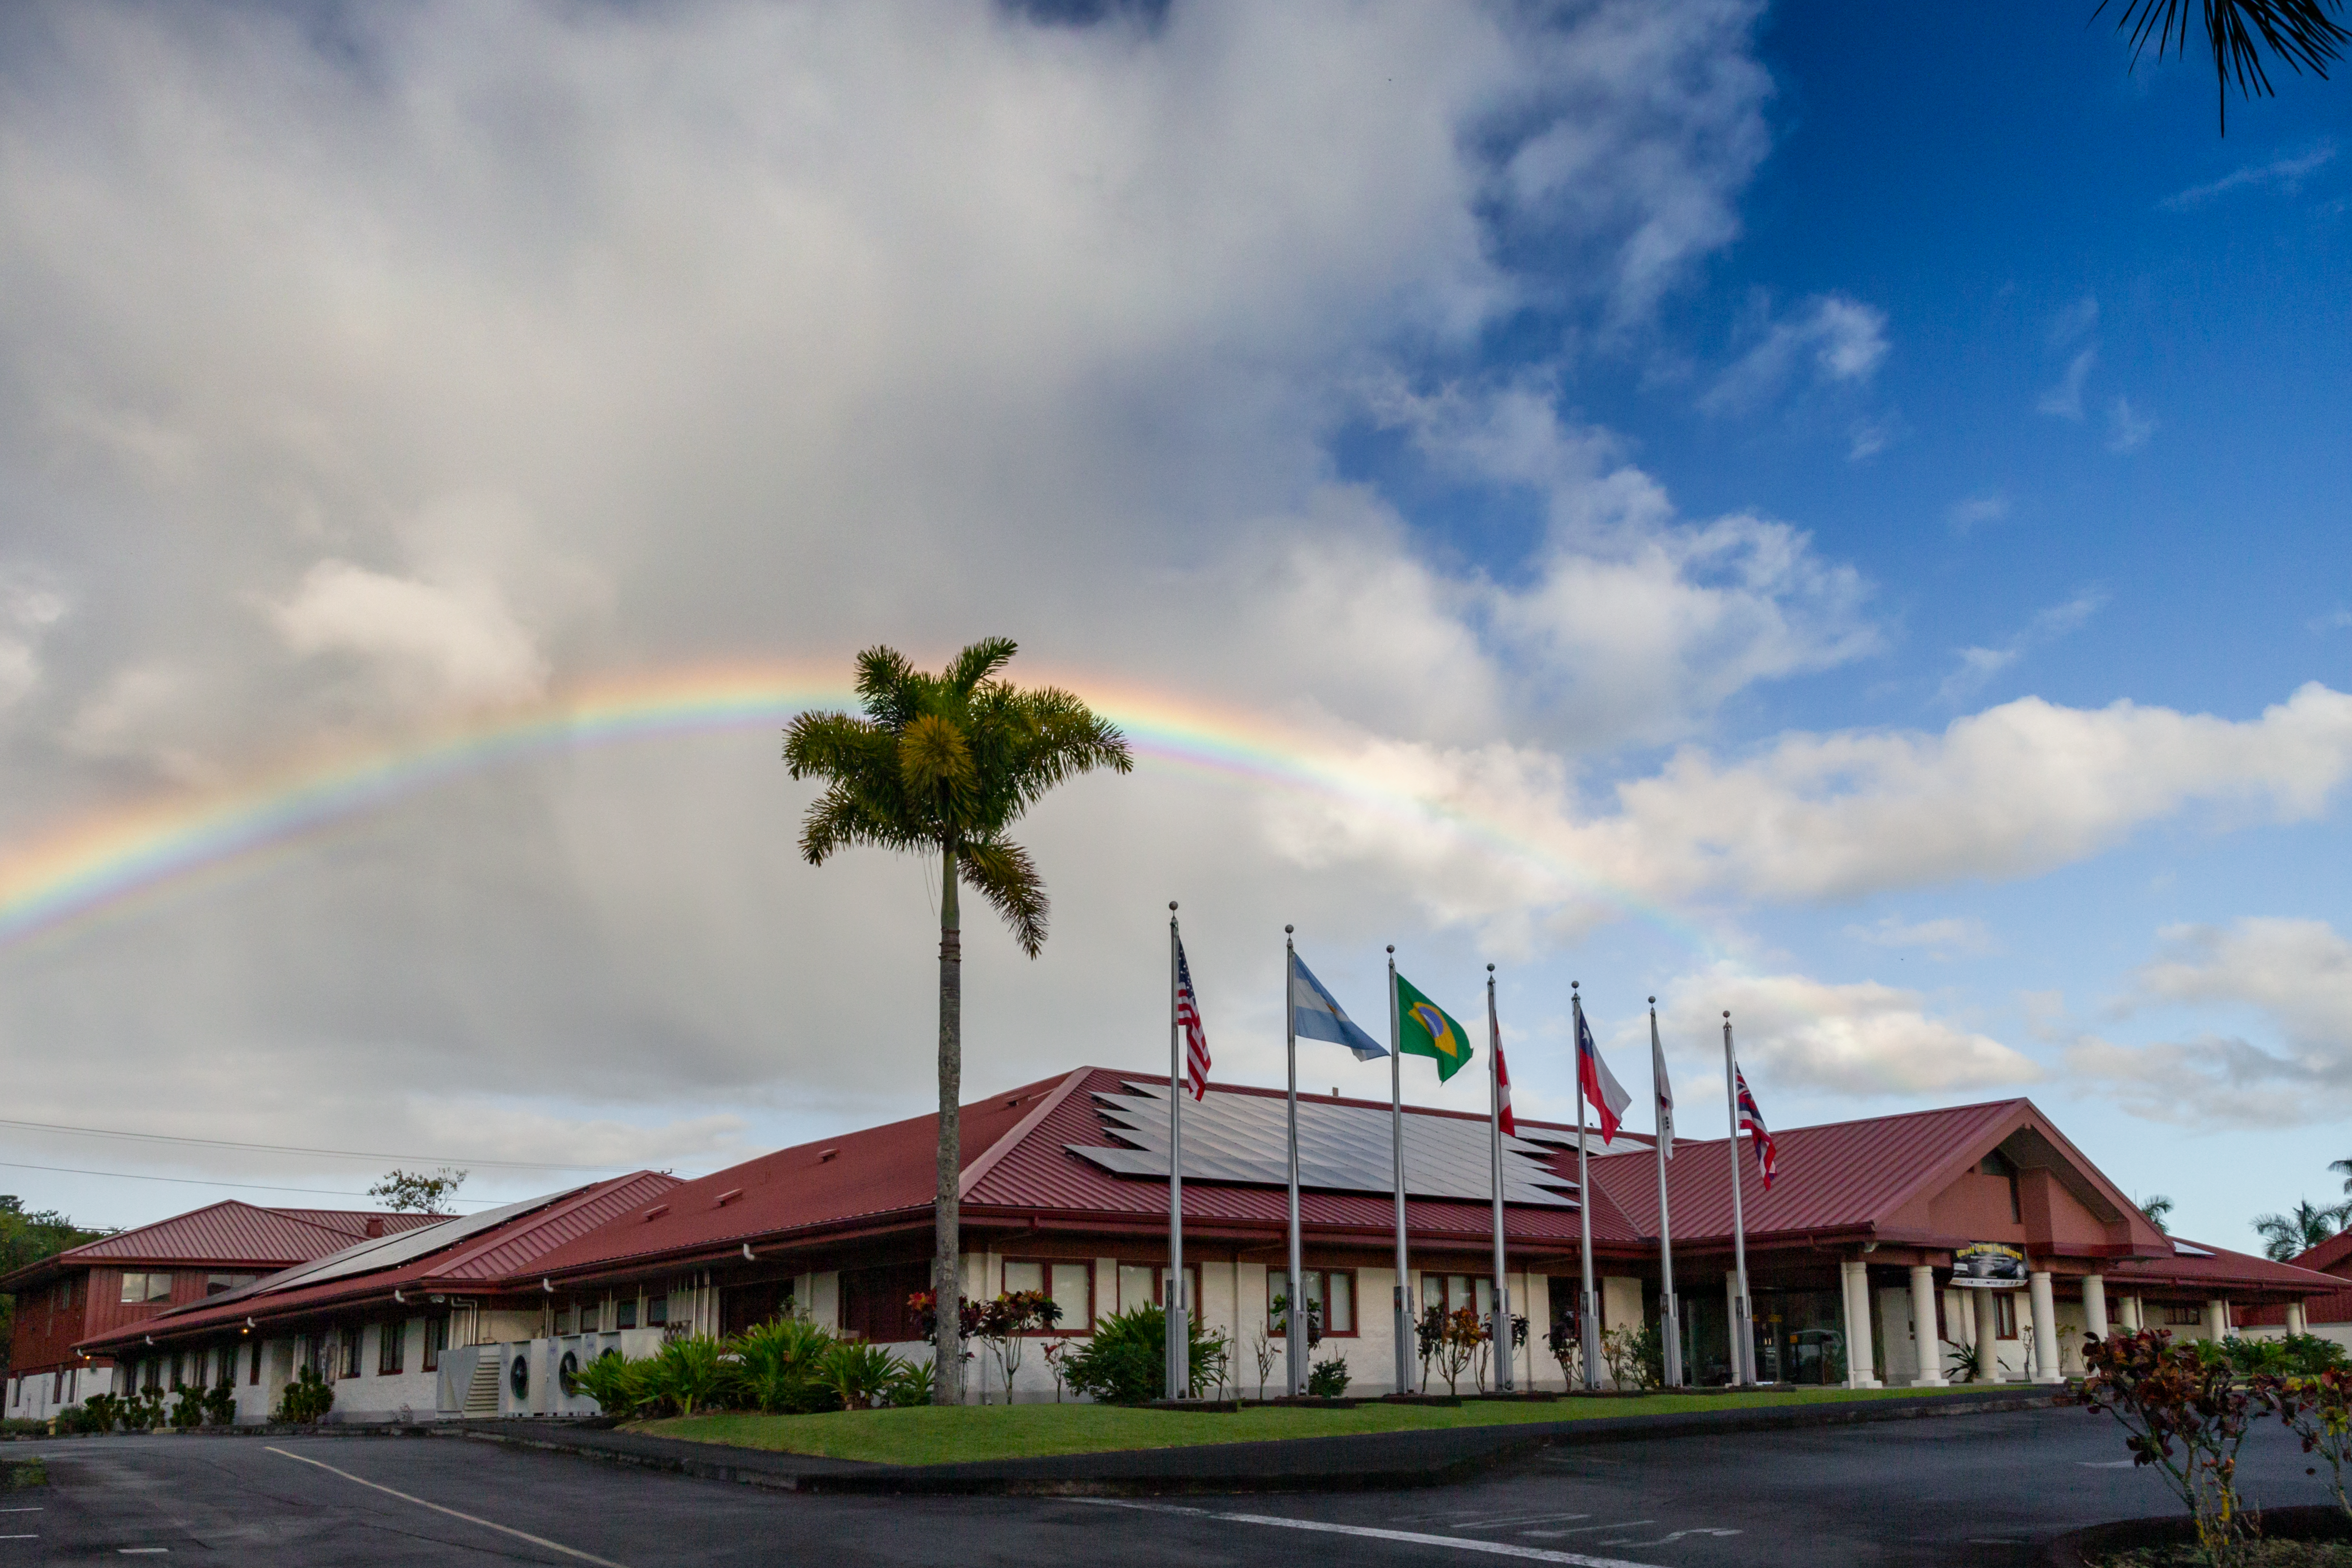

Rainbow over Gemini North Base facility in Hilo

Rainbow over Gemini North Base in Hilo, Hawaii.

Credit: International Gemini Observatory/NSF NOIRLab/AURA/J. Pollard